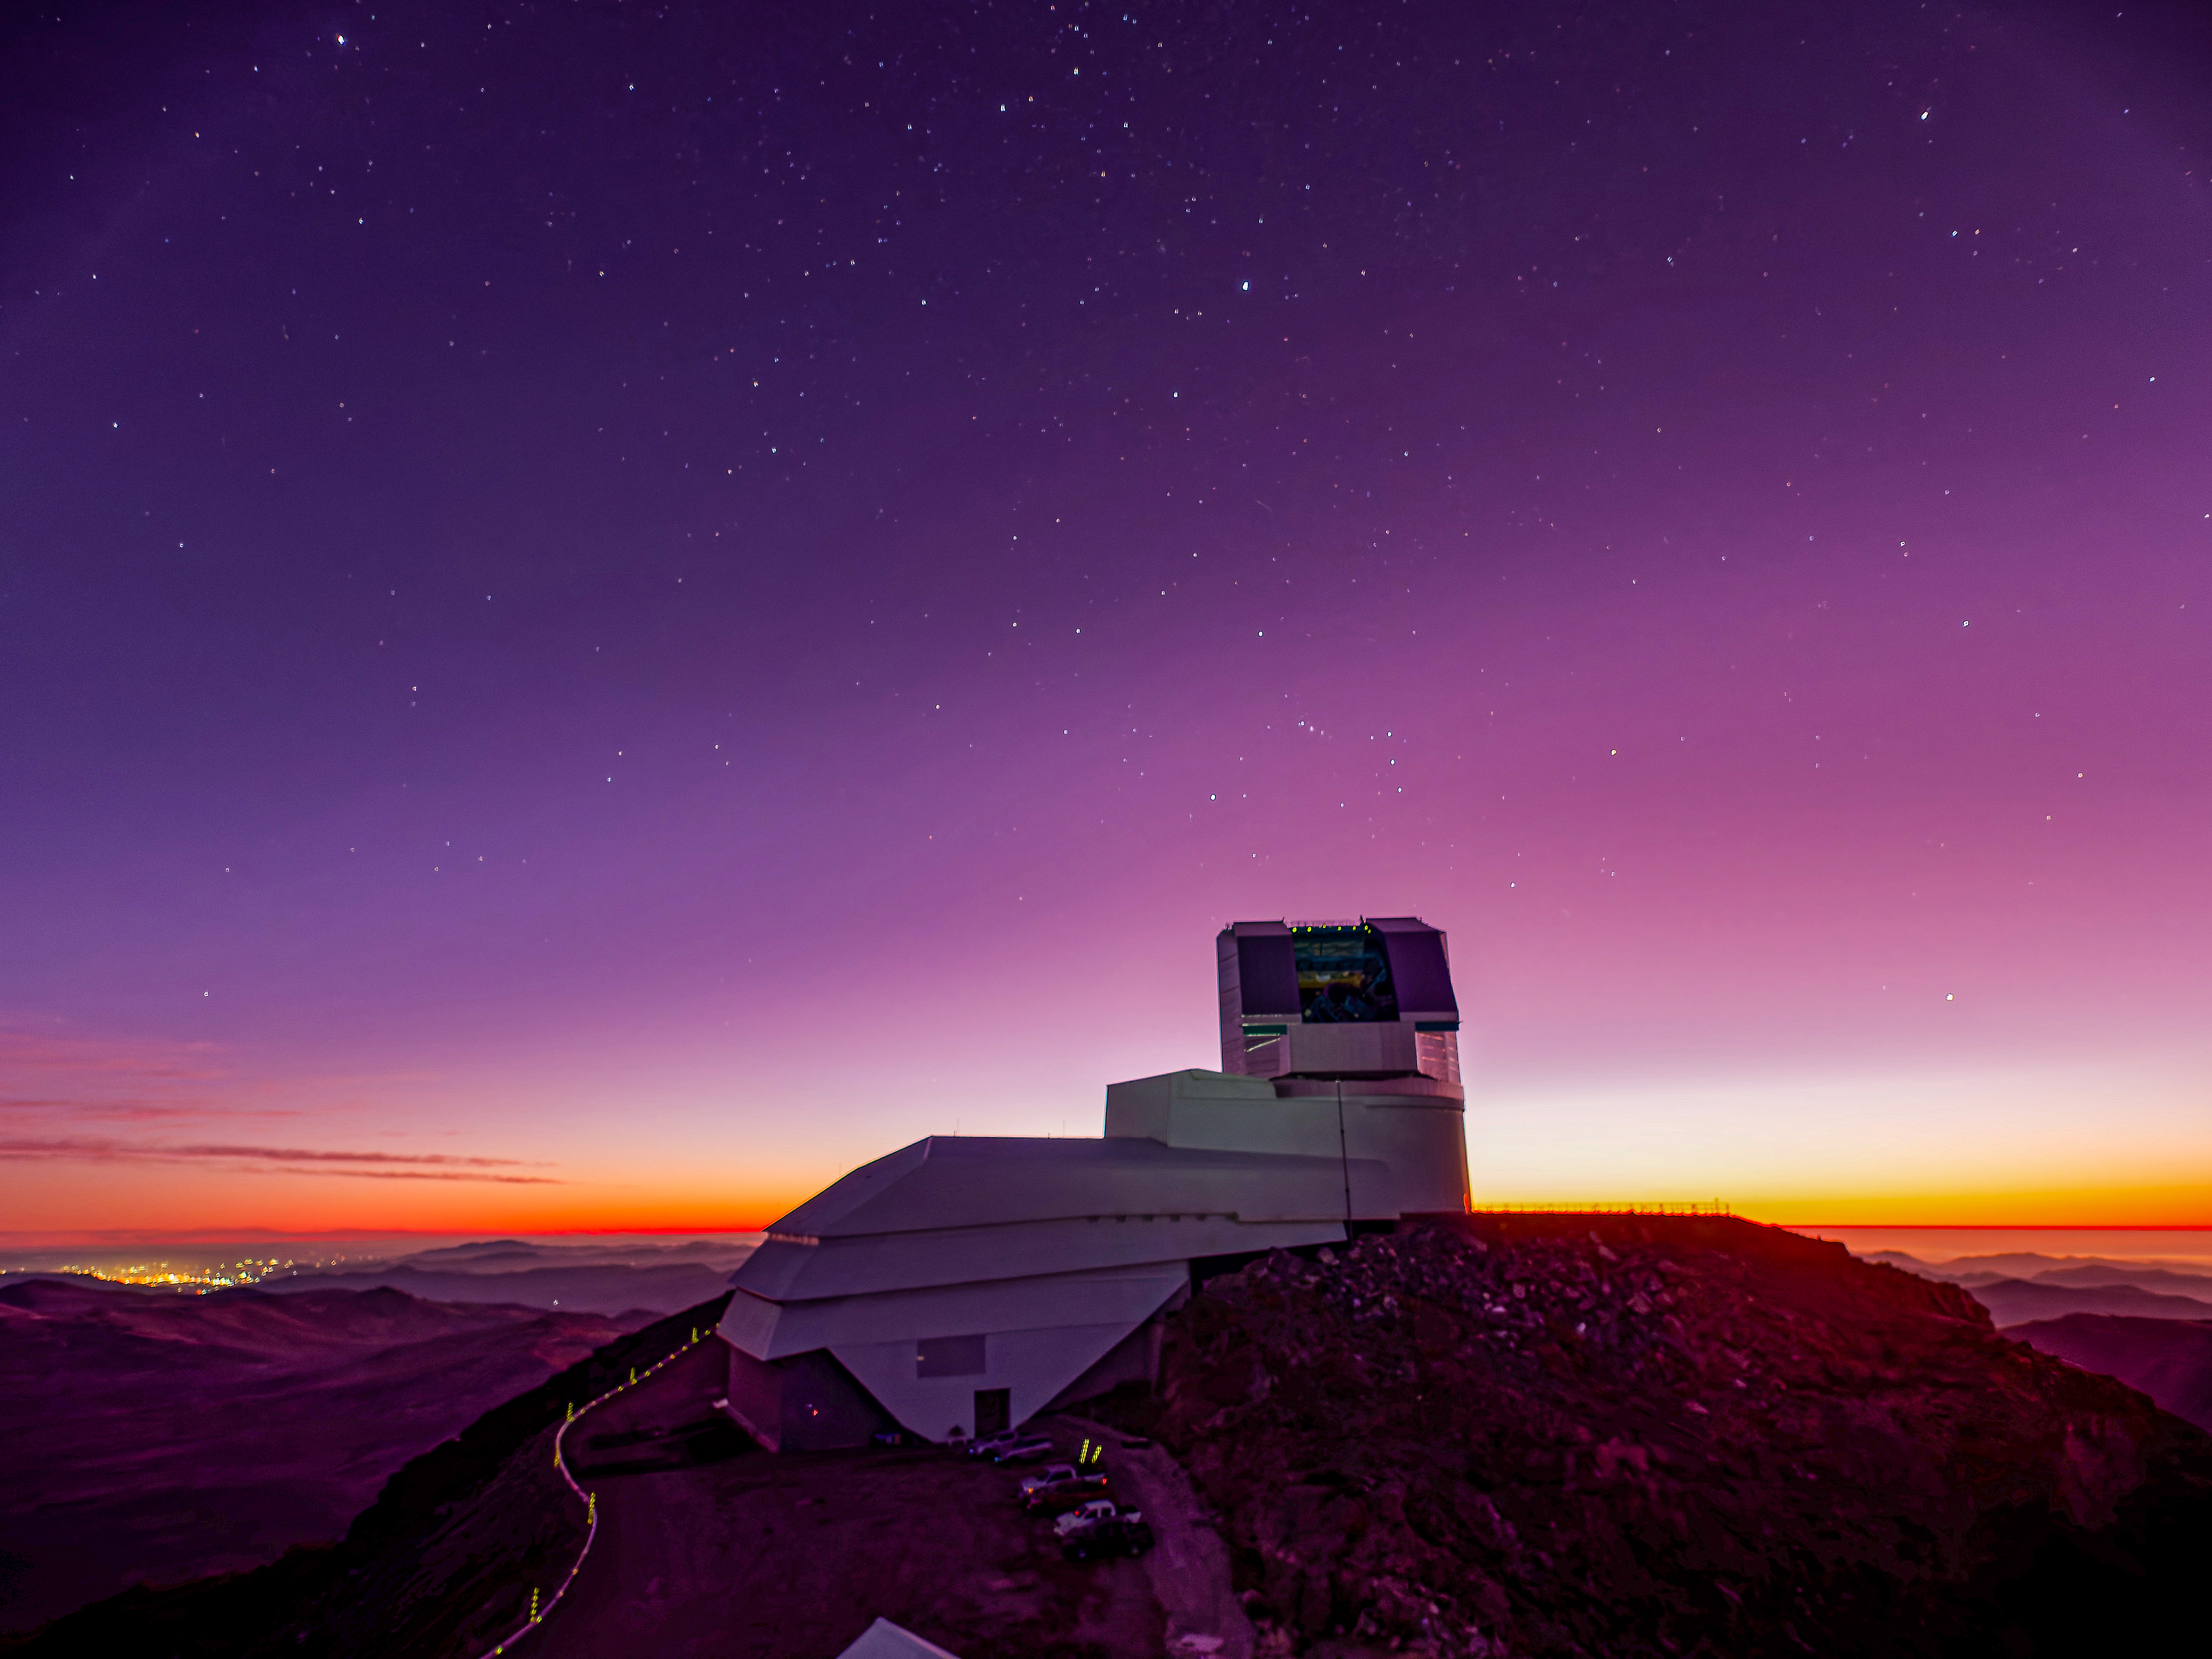

Maroon Rubin

The waning rays of sunlight give the sky a maroon glow in this image of NSF-DOE Vera C. Rubin Observatory.

Credit: RubinObs/NSF/DOE/NOIRLab/SLAC/AURA/W. O'Mullane